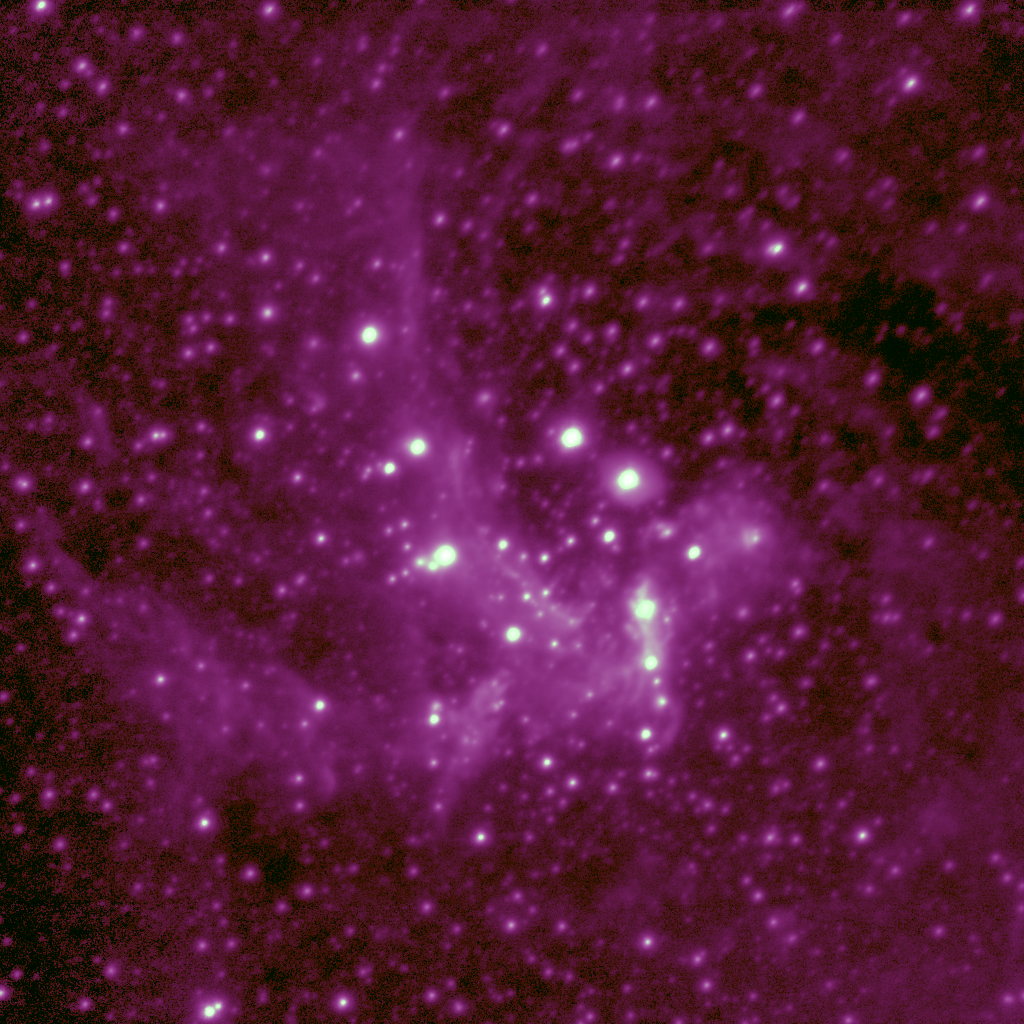

Galactic Center at 4 microns

This image shows the center of our own Milky Way Galaxy in the infrared at 4.05 microns, centered around the Brackett Alpha emission line. Despite being a combination of 42 separate frames, each separately calibrated for sky emission, the final picture still has a mean FWHM averaged over 24 stars of only 0.24 arc seconds. This image was obtained with the Abu thermal infrared camera built by the National Optical Astronomy Observatory, on the Gemini South 8-meter telescope, and is an improved version of the image shown as part of the telescope commissioning and dedication.

Credit: International Gemini Observatory/Abu Team/NOIRLab/NSF/AURA/